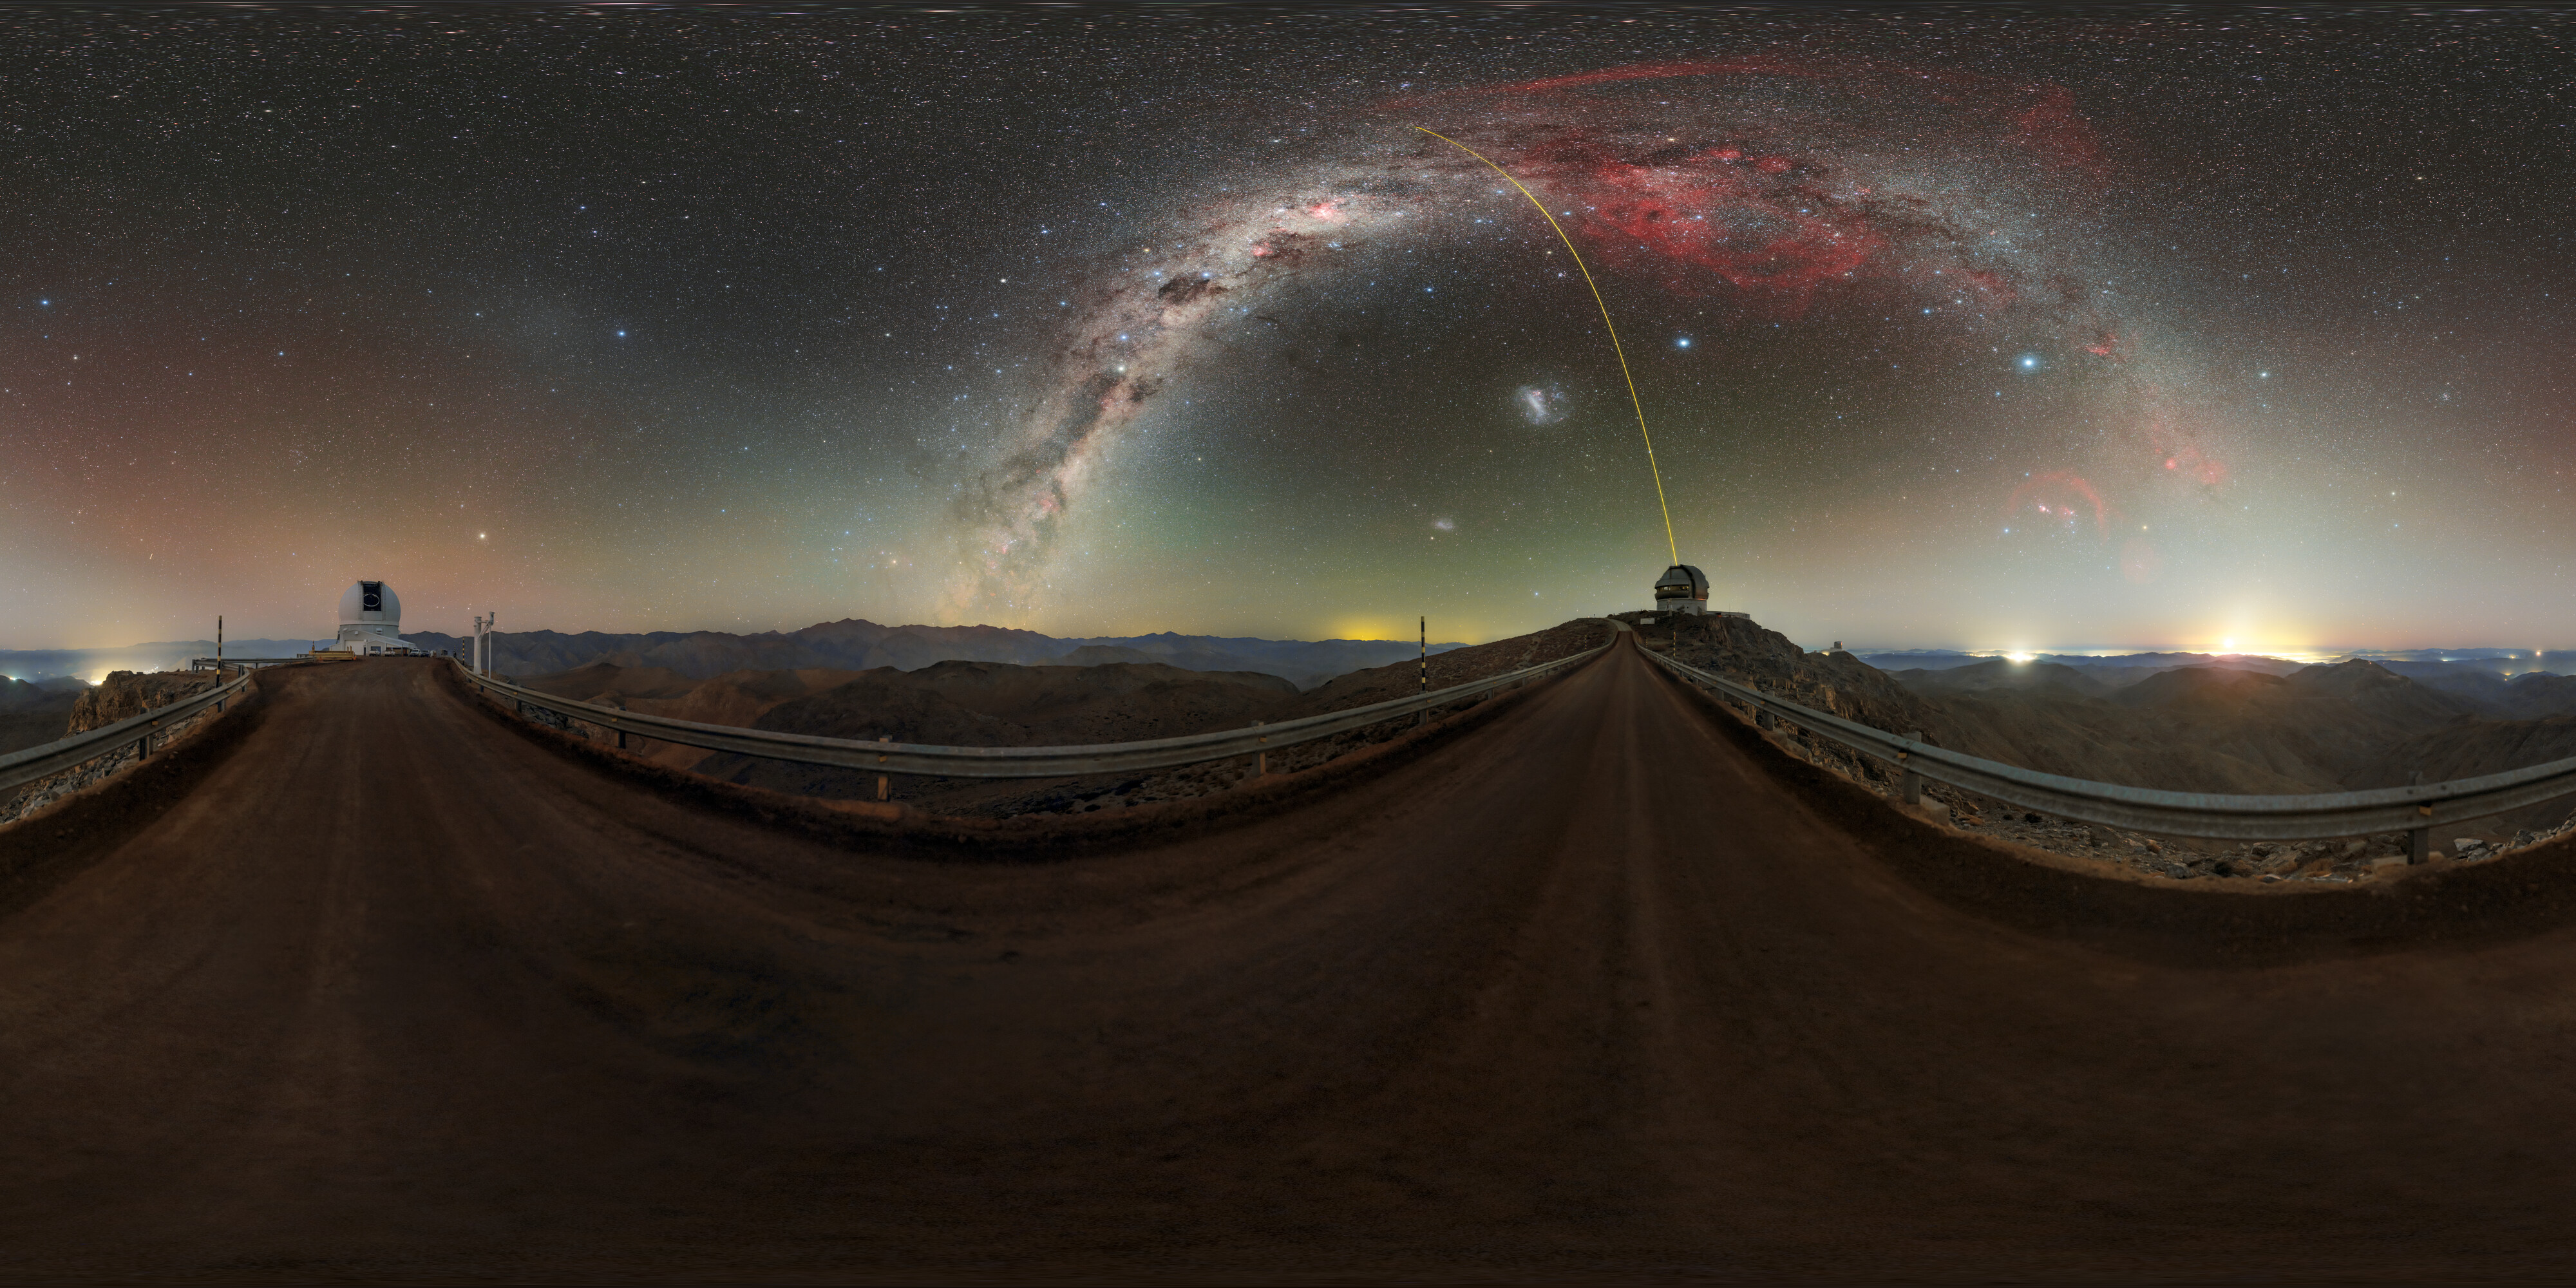

Cerro Pachón at Night 360 Panorama

Gemini South and the SOAR telescope on Cerro Pachón, illuminated by the Milky Way's glow, in Chile. Gemini South can be seen projecting a laser guide star (LGS) into the night sky.

A fulldome version of the image can be viewed here.

Credit: International Gemini Observatory/NOIRLab/NSF/AURA/P. Horálek